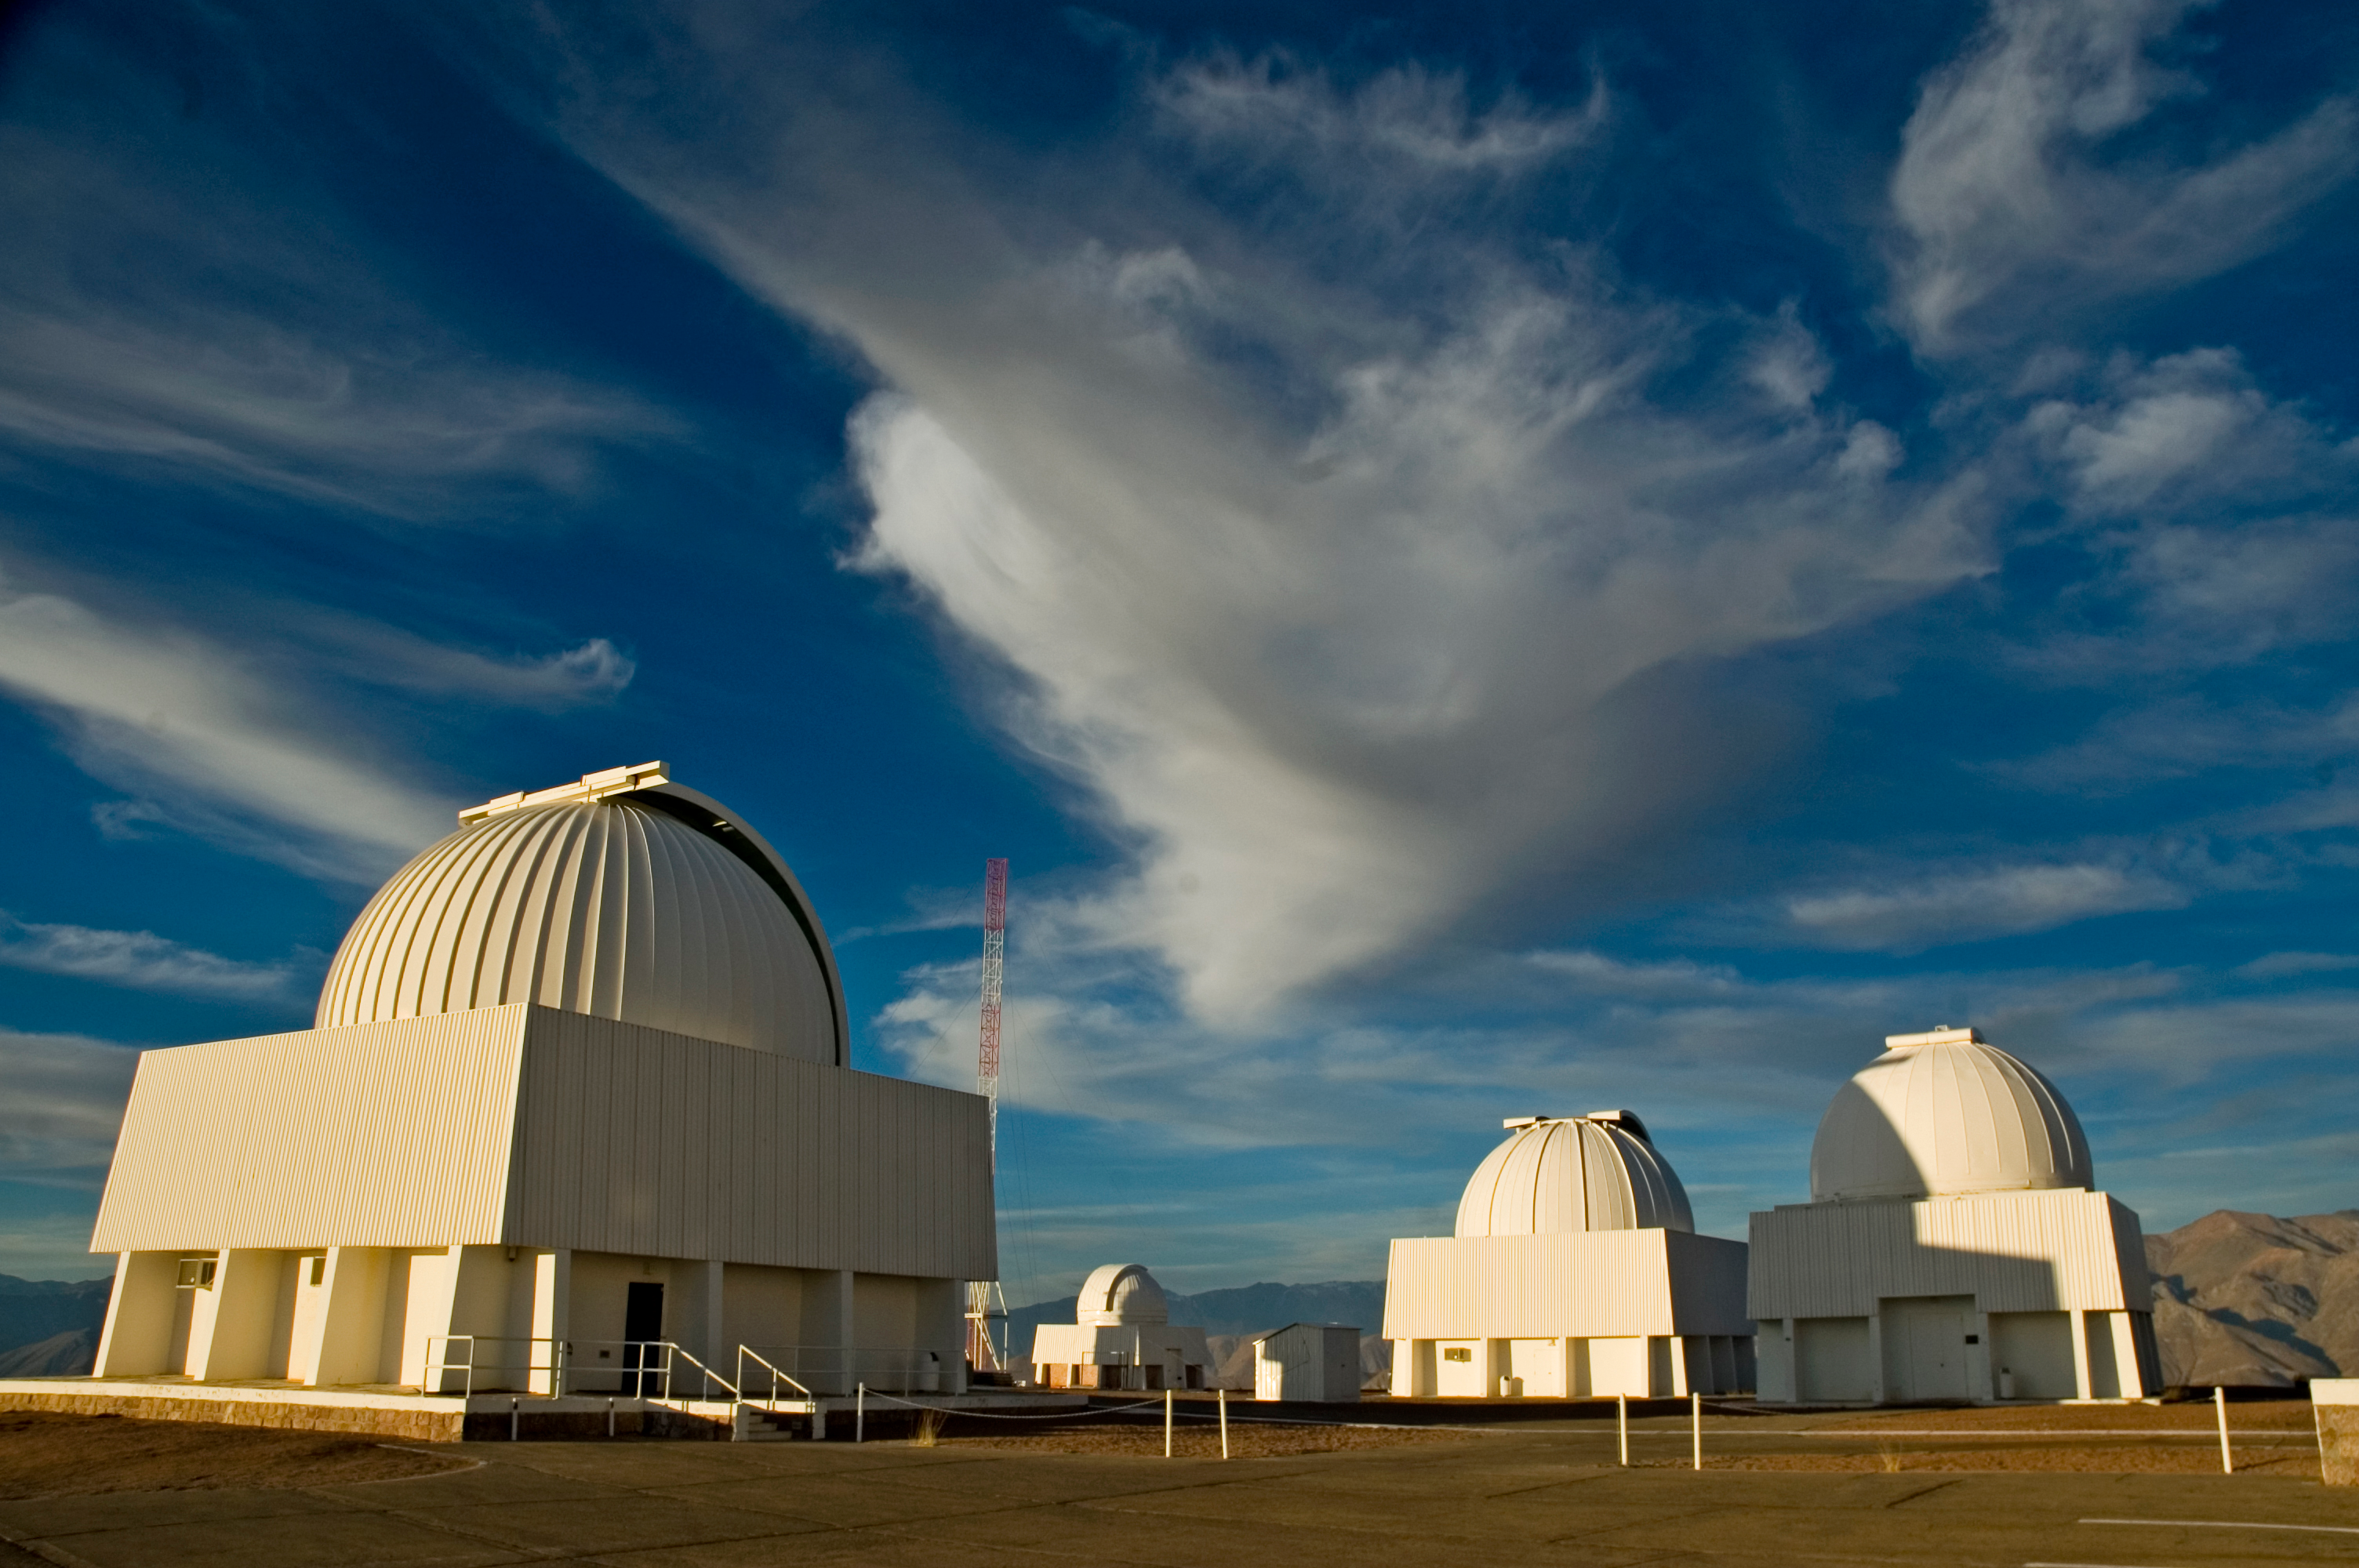

SMARTS Telescopes, 2006

The small telescopes at CTIO, now operated by the SMARTS consortium, in June of 2006.

Credit: International Gemini Observatory/NOIRLab/NSF/AURA/M. Urzúa Zuñiga